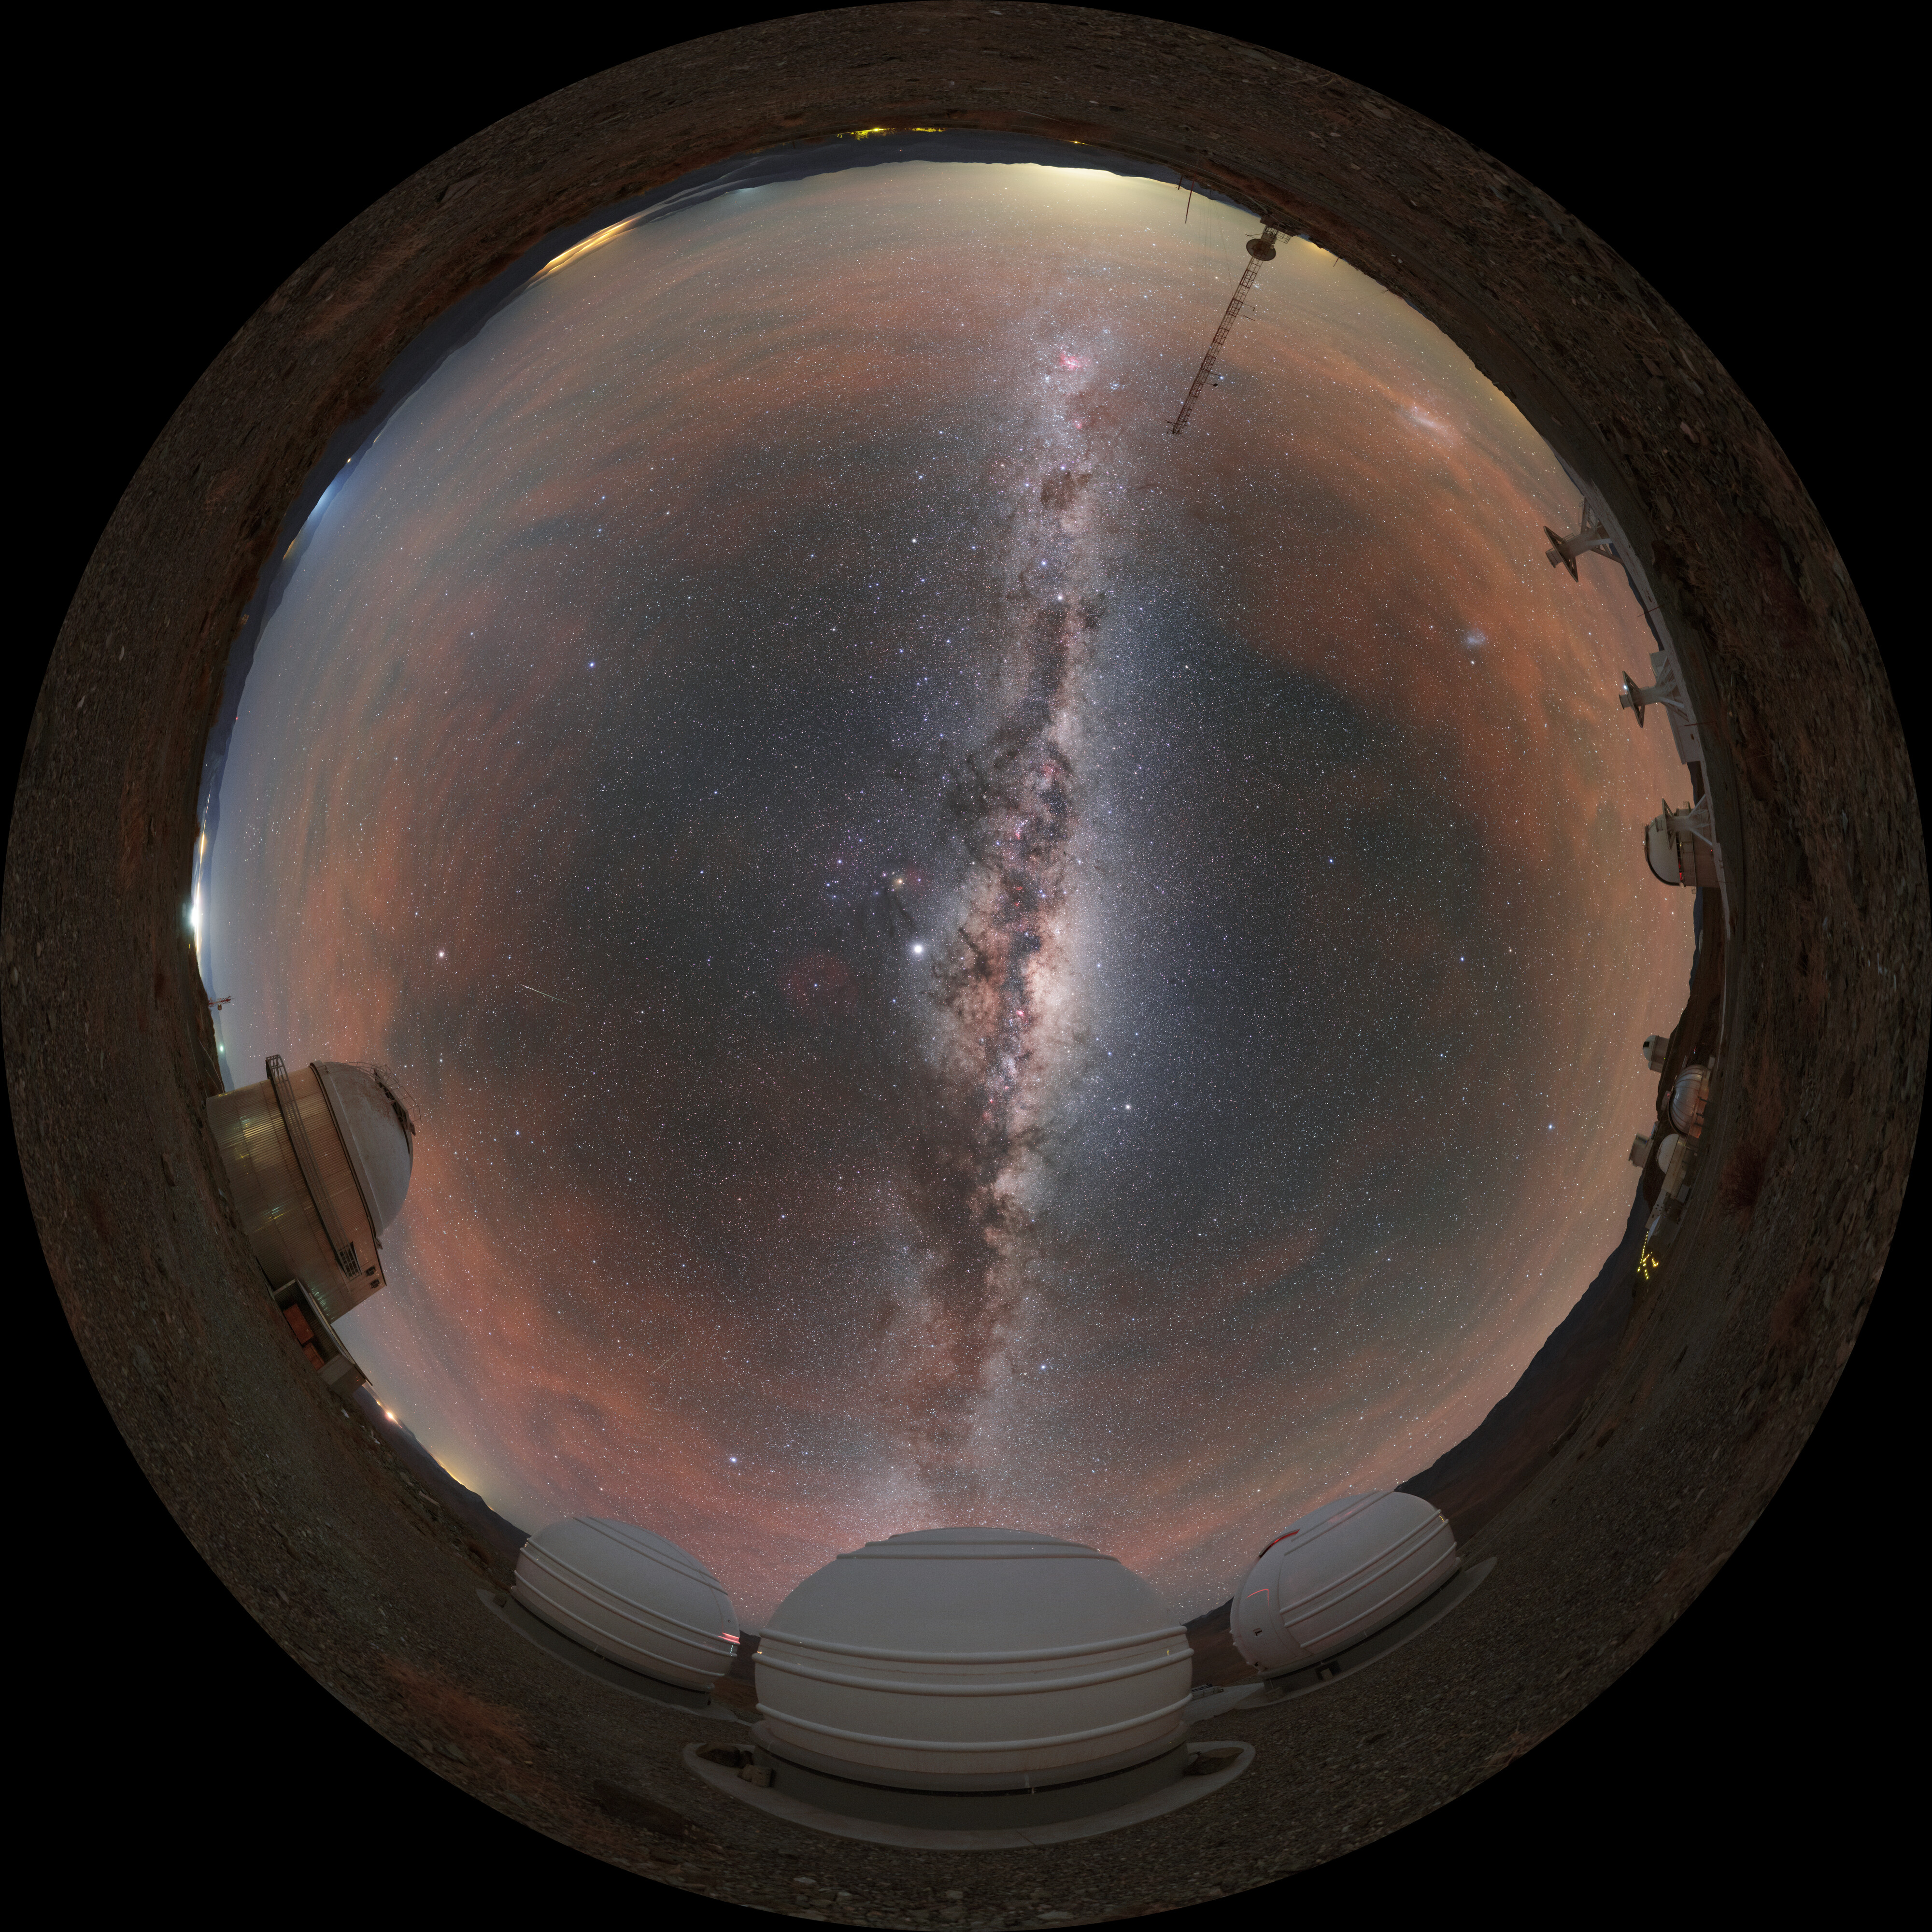

Panorama of ExTra

The Exoplanets in Transits and their Atmospheres (ExTrA) project is found in La Silla in Chile and is searching for nearby terrestrial exoplanets around cool stars.

Credit: ESO/P. Horálek